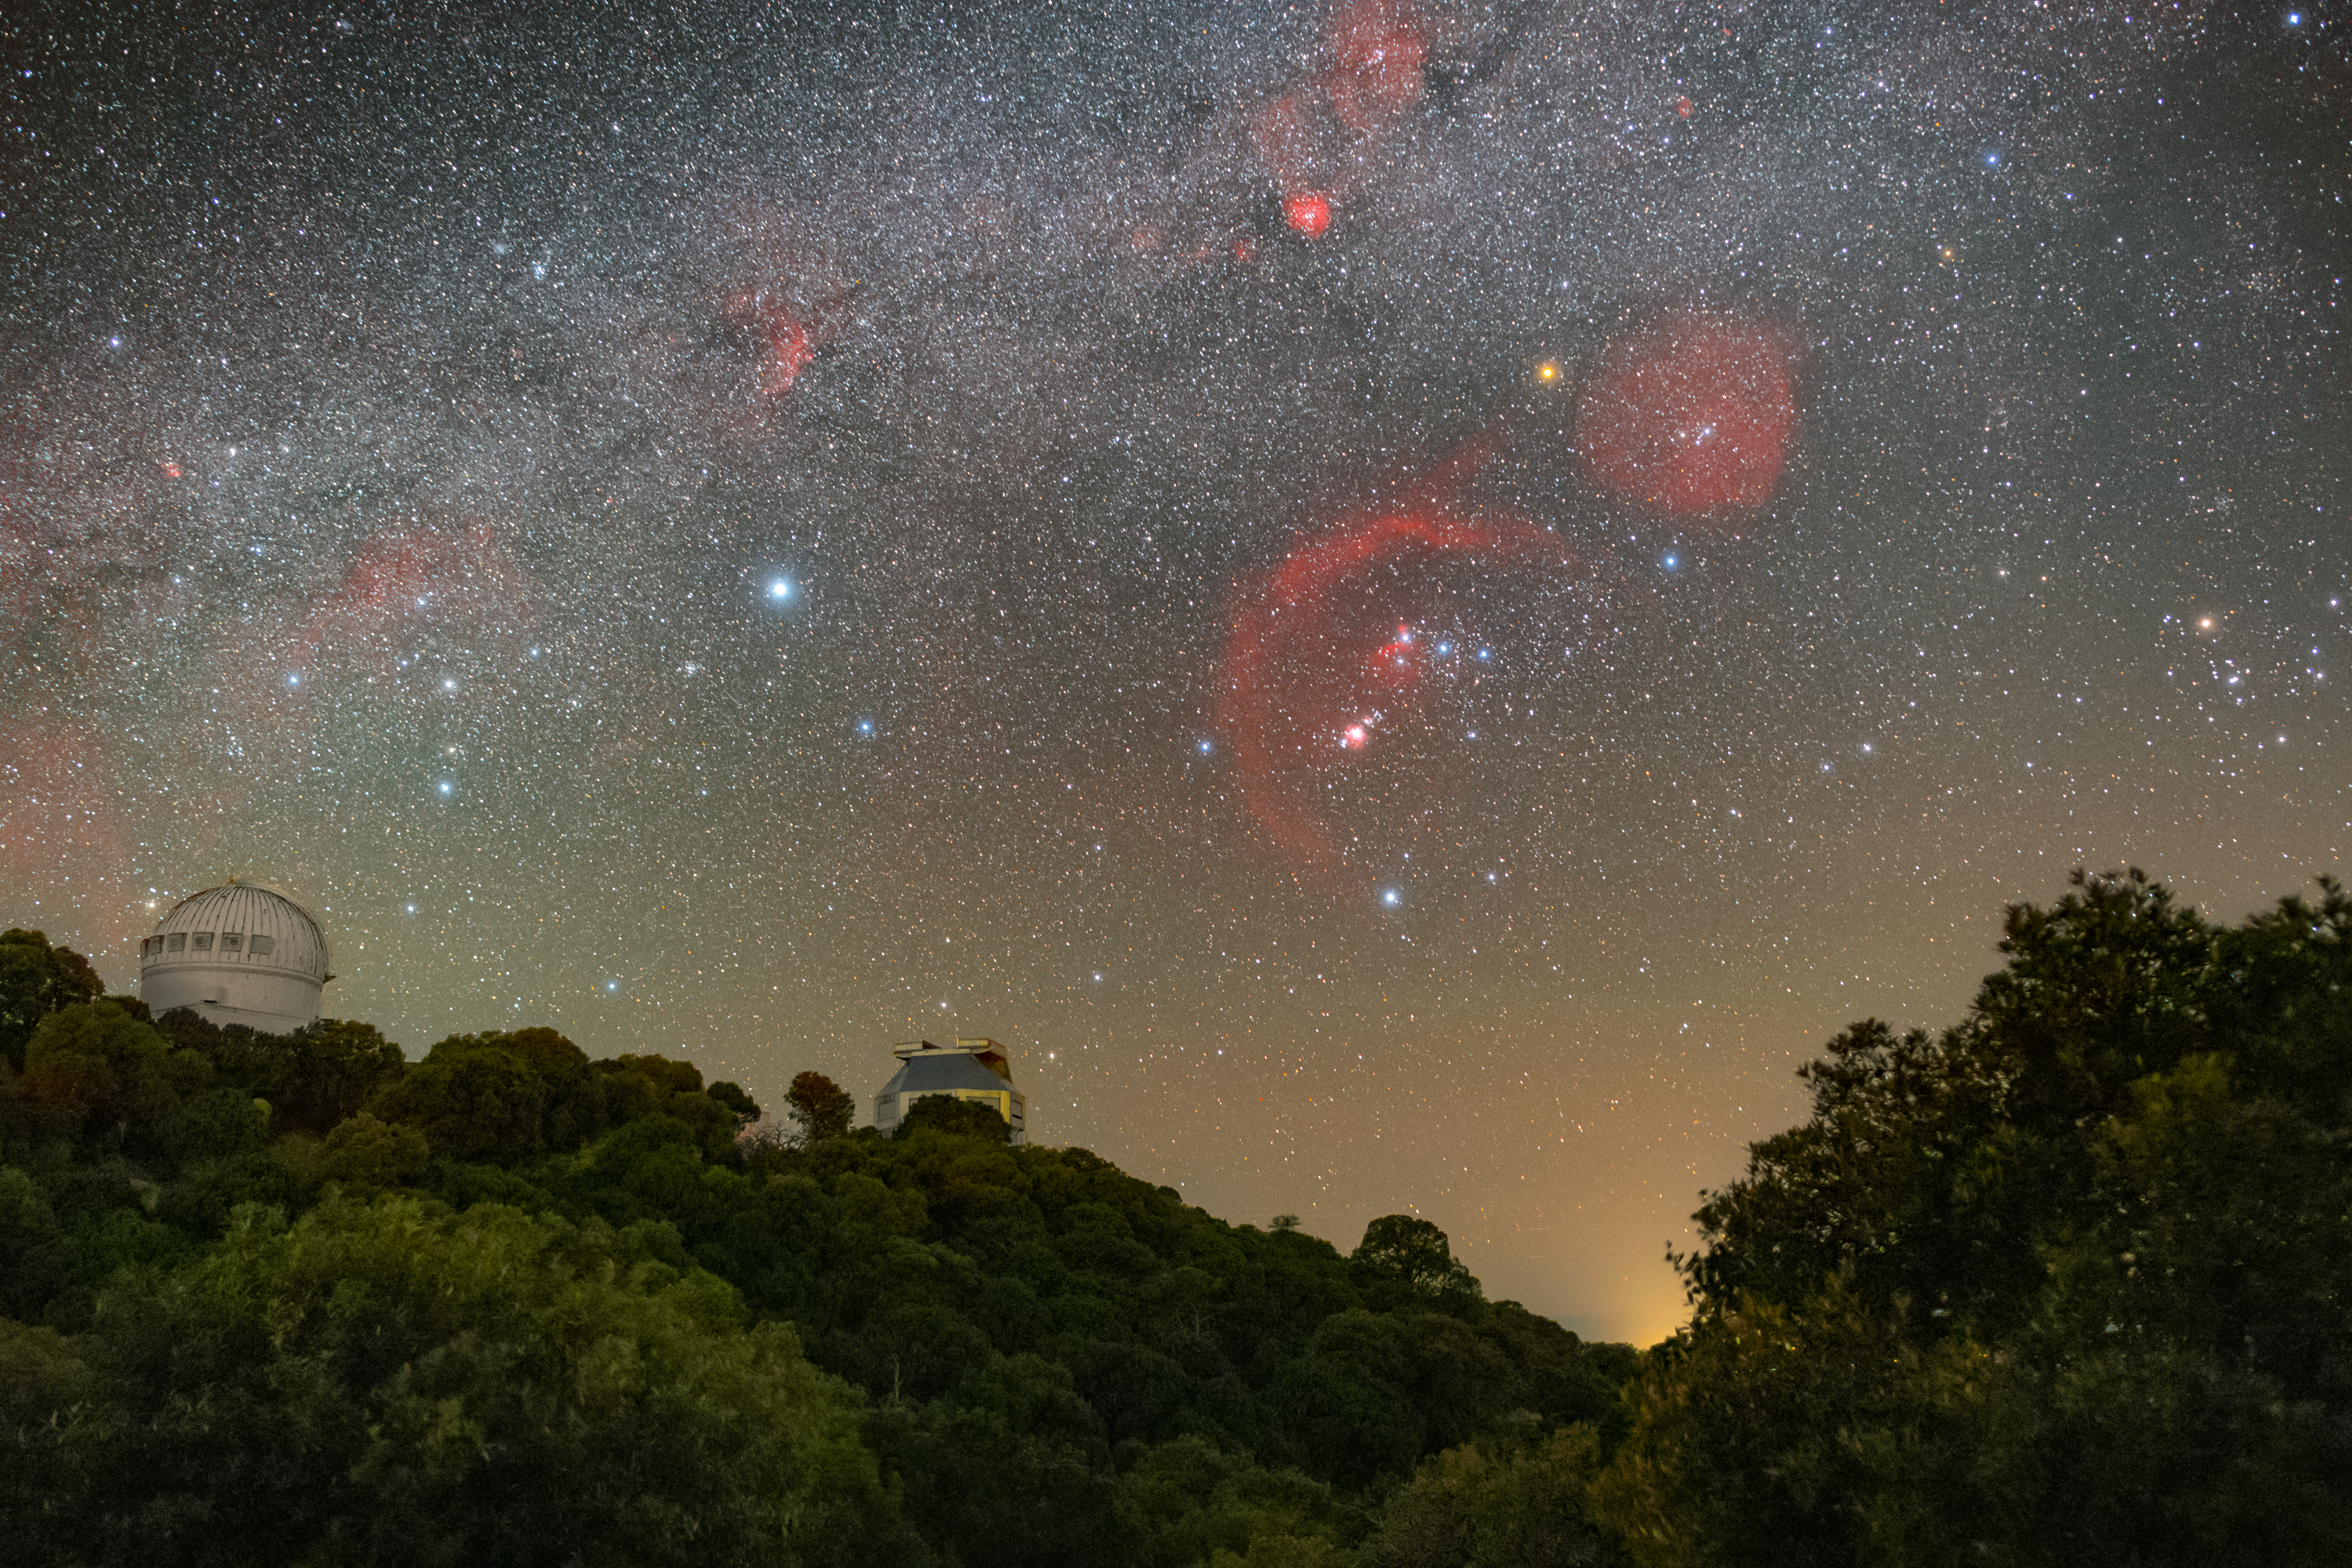

Don’t Miss the Meteor! (No Meteor)

This image captures the sky above U.S. National Science Foundation Kitt Peak National Observatory (KPNO), a Program of NSF NOIRLab. A meteor appeared in the sky close to when this photo was captured, and that image was featured as a NOIRLab Image of the Week. To the left is the dome of the WIYN 0.9-meter Telescope, and to the right is the WIYN 3.5-meter Telescope. The WIYN telescopes are part of a partnership between Indiana University, University of Wisconsin–Madison, Pennsylvania State University, Princeton University, NSF NOIRLab, and NASA. This image also captures the constellations Orion (the Hunter, right) and his ‘sidekick’ Canis Major (the Greater Dog, left).

Petr Horálek, the photographer, is a NOIRLab Audiovisual Ambassador

Credit: KPNO/NOIRLab/NSF/AURA/P. Horálek (Institute of Physics in Opava)